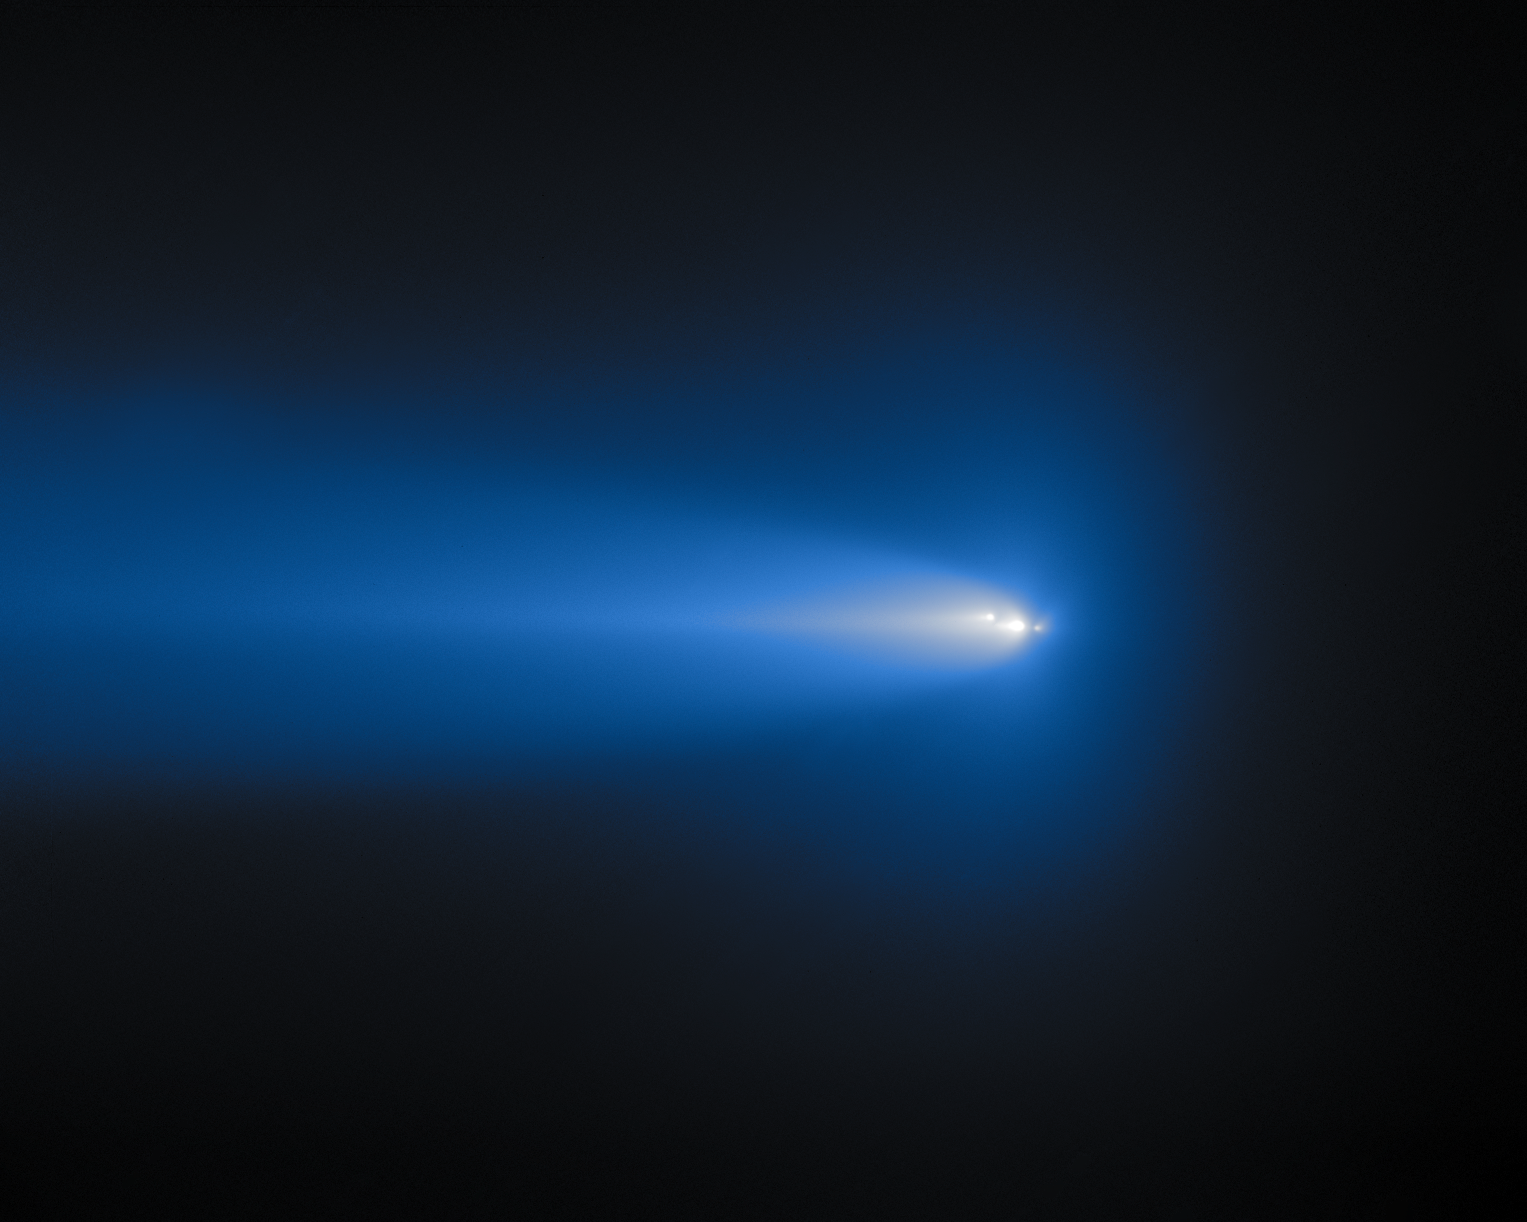

Gemini North Catches Crumbling Comet C/2025 K1 (ATLAS)

On 11 November and 6 December 2025, the Comet C/2025 K1 (ATLAS) soared in the skies above Maunakea, Hawai‘i, where Gemini North captured it in action! Gemini North is one half of the International Gemini Observatory, supported in part by the U.S. National Science Foundation and operated by NSF NOIRLab.

Comet C/2025 K1 (ATLAS)’s nucleus started breaking apart as early as October 2025. Three of the suspected fragments are visible in this image. Each piece makes an exciting show as it fluctuates in brightness, density, and position from night to night. You can view images of this here.

C/2025 K1 (ATLAS) originated in the Oort cloud and surprisingly survived its closest approach to the Sun in October 2025. But now that it has experienced the intense heat and gravity of the Sun, it’s struggling to hold together, leading to the crumbling that we’re witnessing now. View the trajectory of C/2025 K1 (ATLAS) here.

Credit: International Gemini Observatory/NOIRLab/NSF/AURA/B. BolinImage Processing: J. Miller & M. Rodriguez (International Gemini Observatory/NSF NOIRLab), T.A. Rector (University of Alaska Anchorage/NSF NOIRLab), M. Zamani (NSF NOIRLab) Acknowledgments: PI: Bryce Bolin (Eureka Scientific)